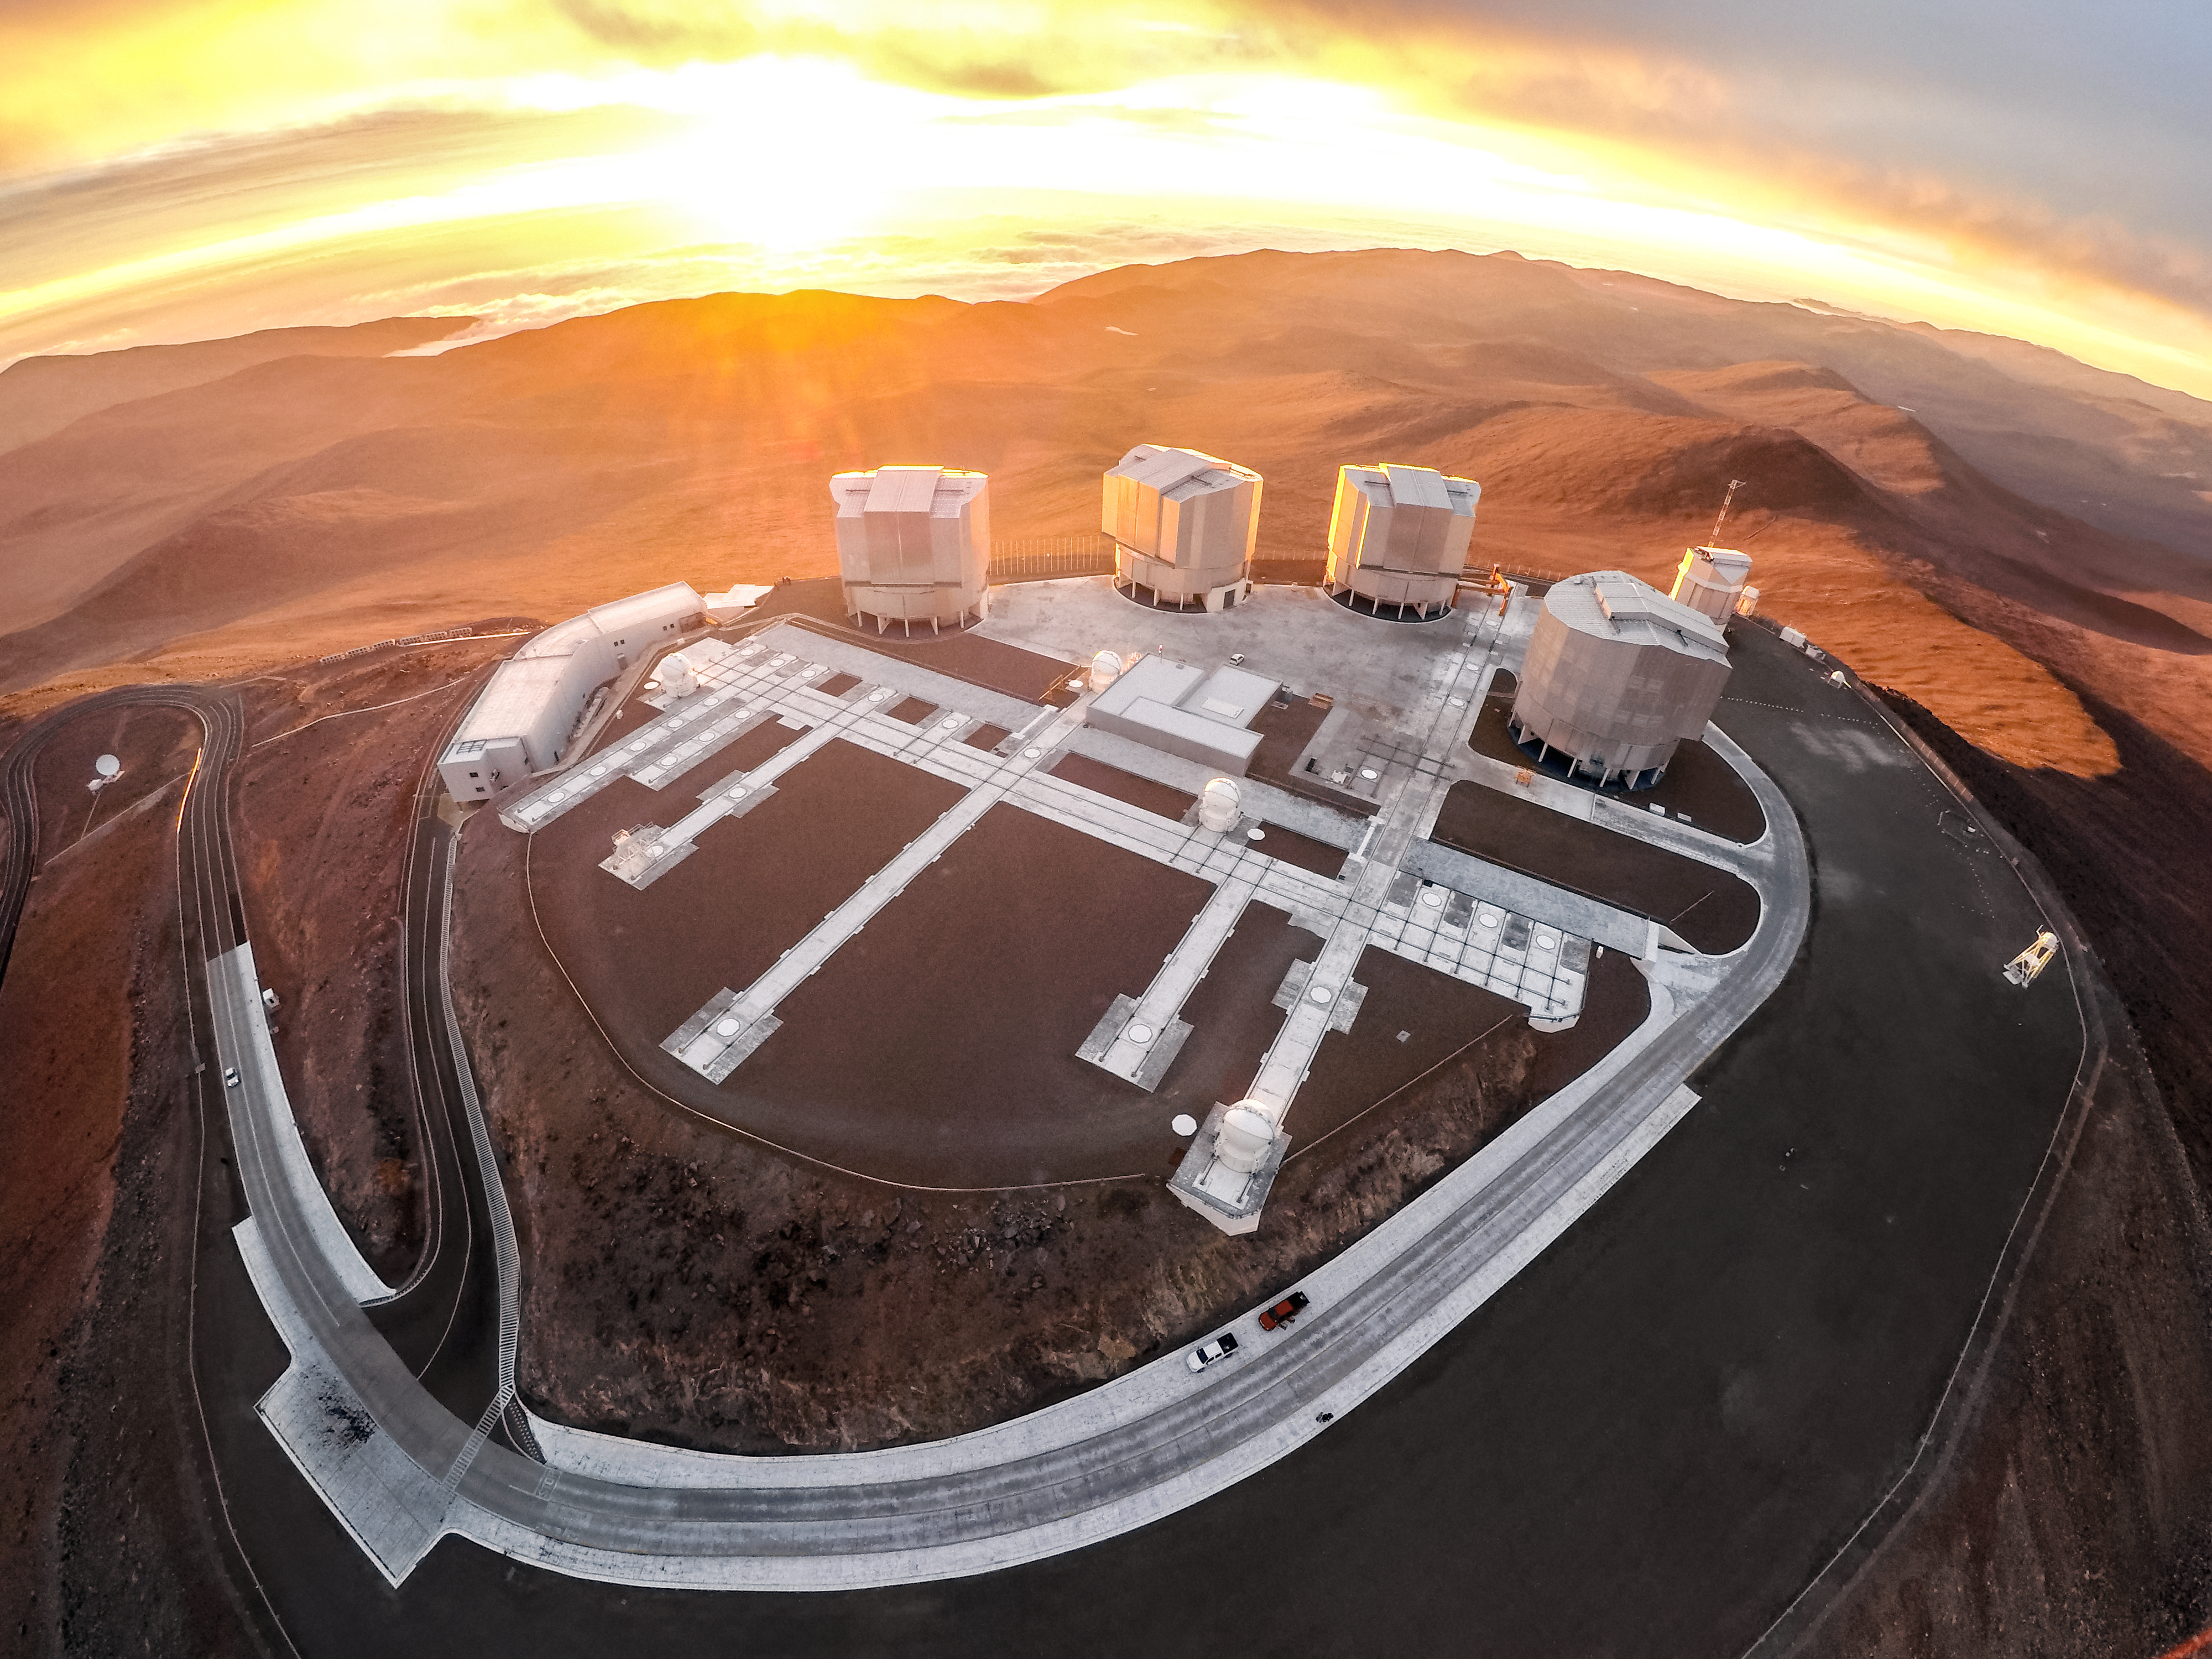

Sunset at the VLT

This rare view of ESO's Very Large Telescope (VLT) was captured from a drone specially built to tackle the harsh conditions in the Atacama desert, the home of the VLT and the site of ESO's Paranal observatory.

With it's insulated battery, extended propellors and upgraded motors, the high-altitude drone was able to capture uniquely spectacular views of the VLT bathed in golden light from a spectacular Chilean sunset.

Credit: M. Struik (CERN)/ESO